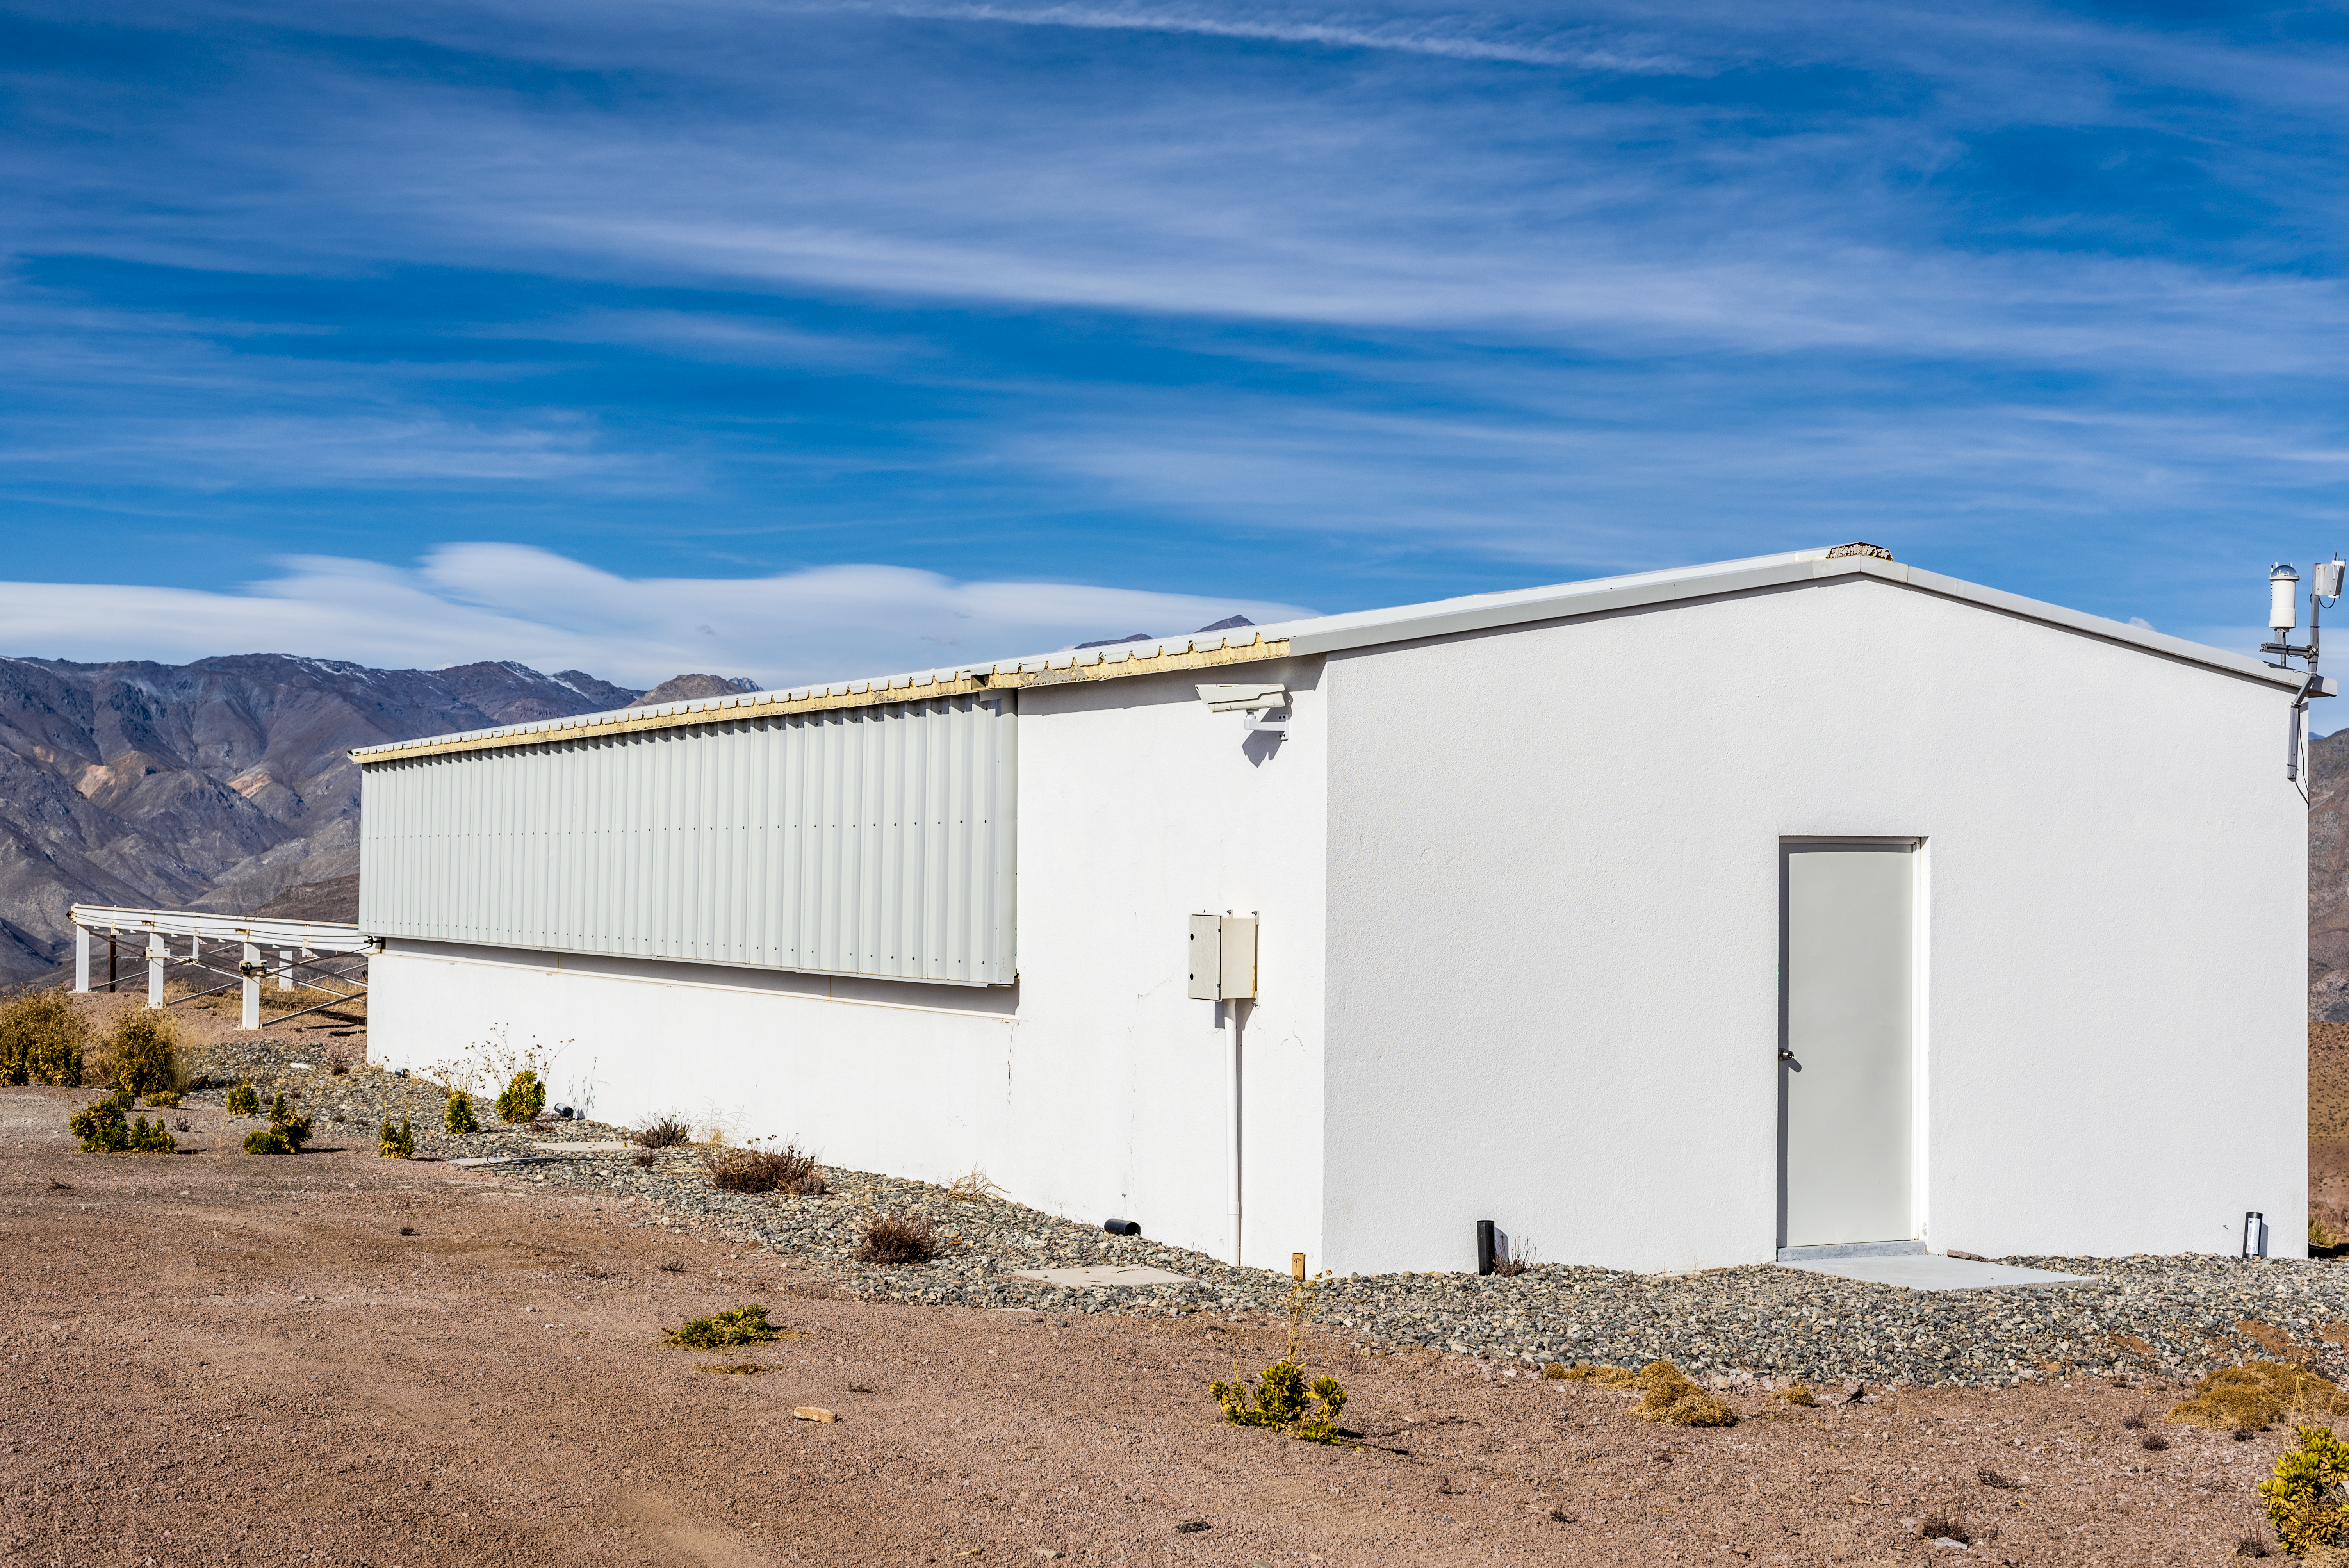

MEarth-South Observatory enclosure

MEarth-South Observatory enclosure.

Credit: CTIO/NOIRLab/NSF/AURA/D. Munizaga